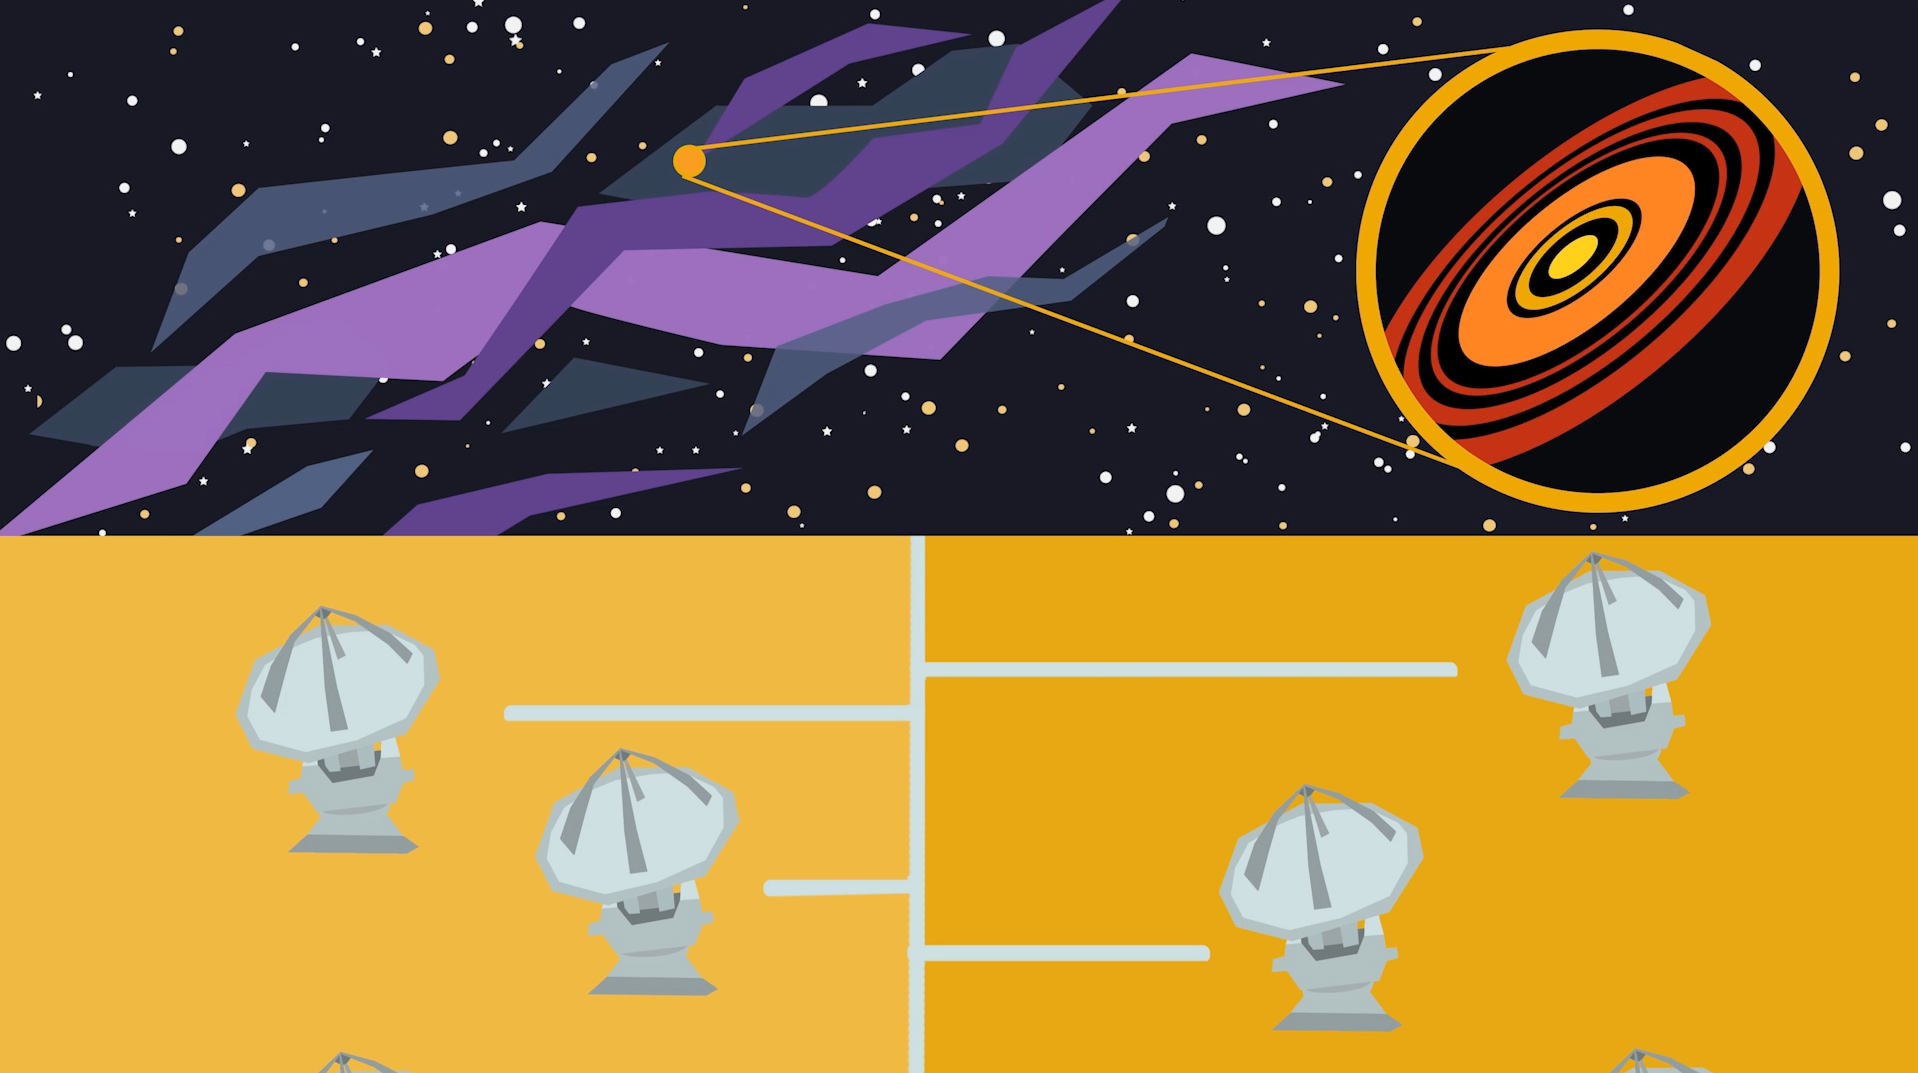

Screenshot of ESOcast 130

Screenshot of ESOcast 130.

Credit: ESO